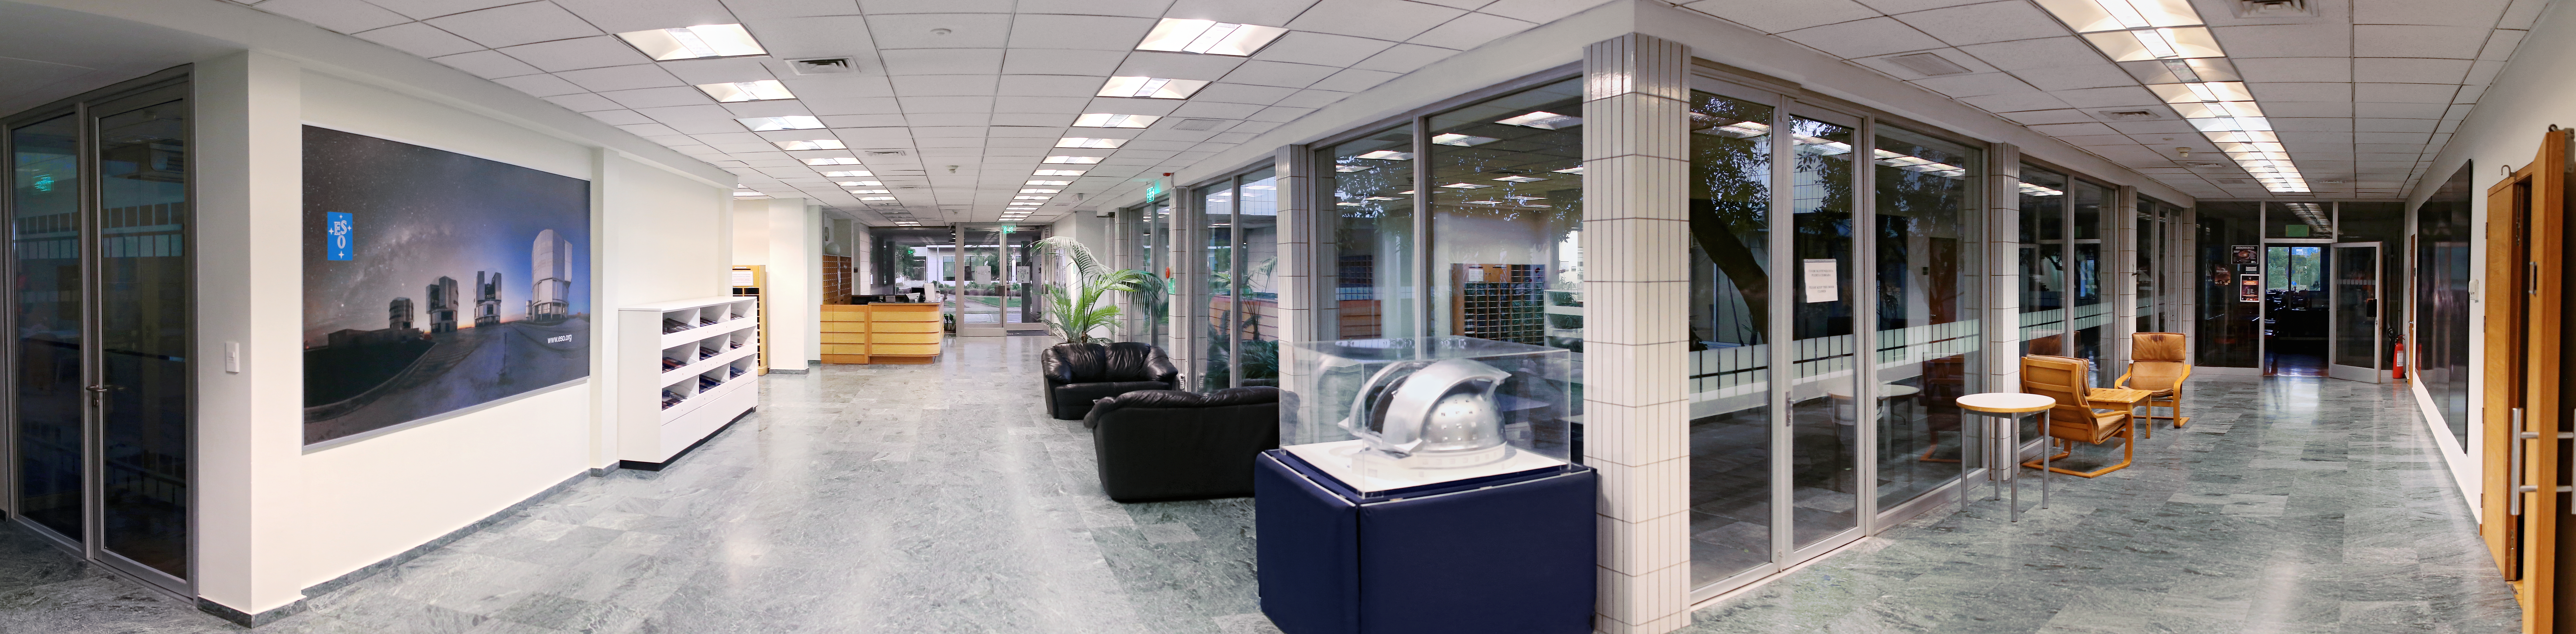

ESO Vitacura hallway

A hallway within the ESO Vitacura offices, Santiago, Chile. A model of the ELT can be seen in the centre of the image.

Credit: R. Wesson/ESO